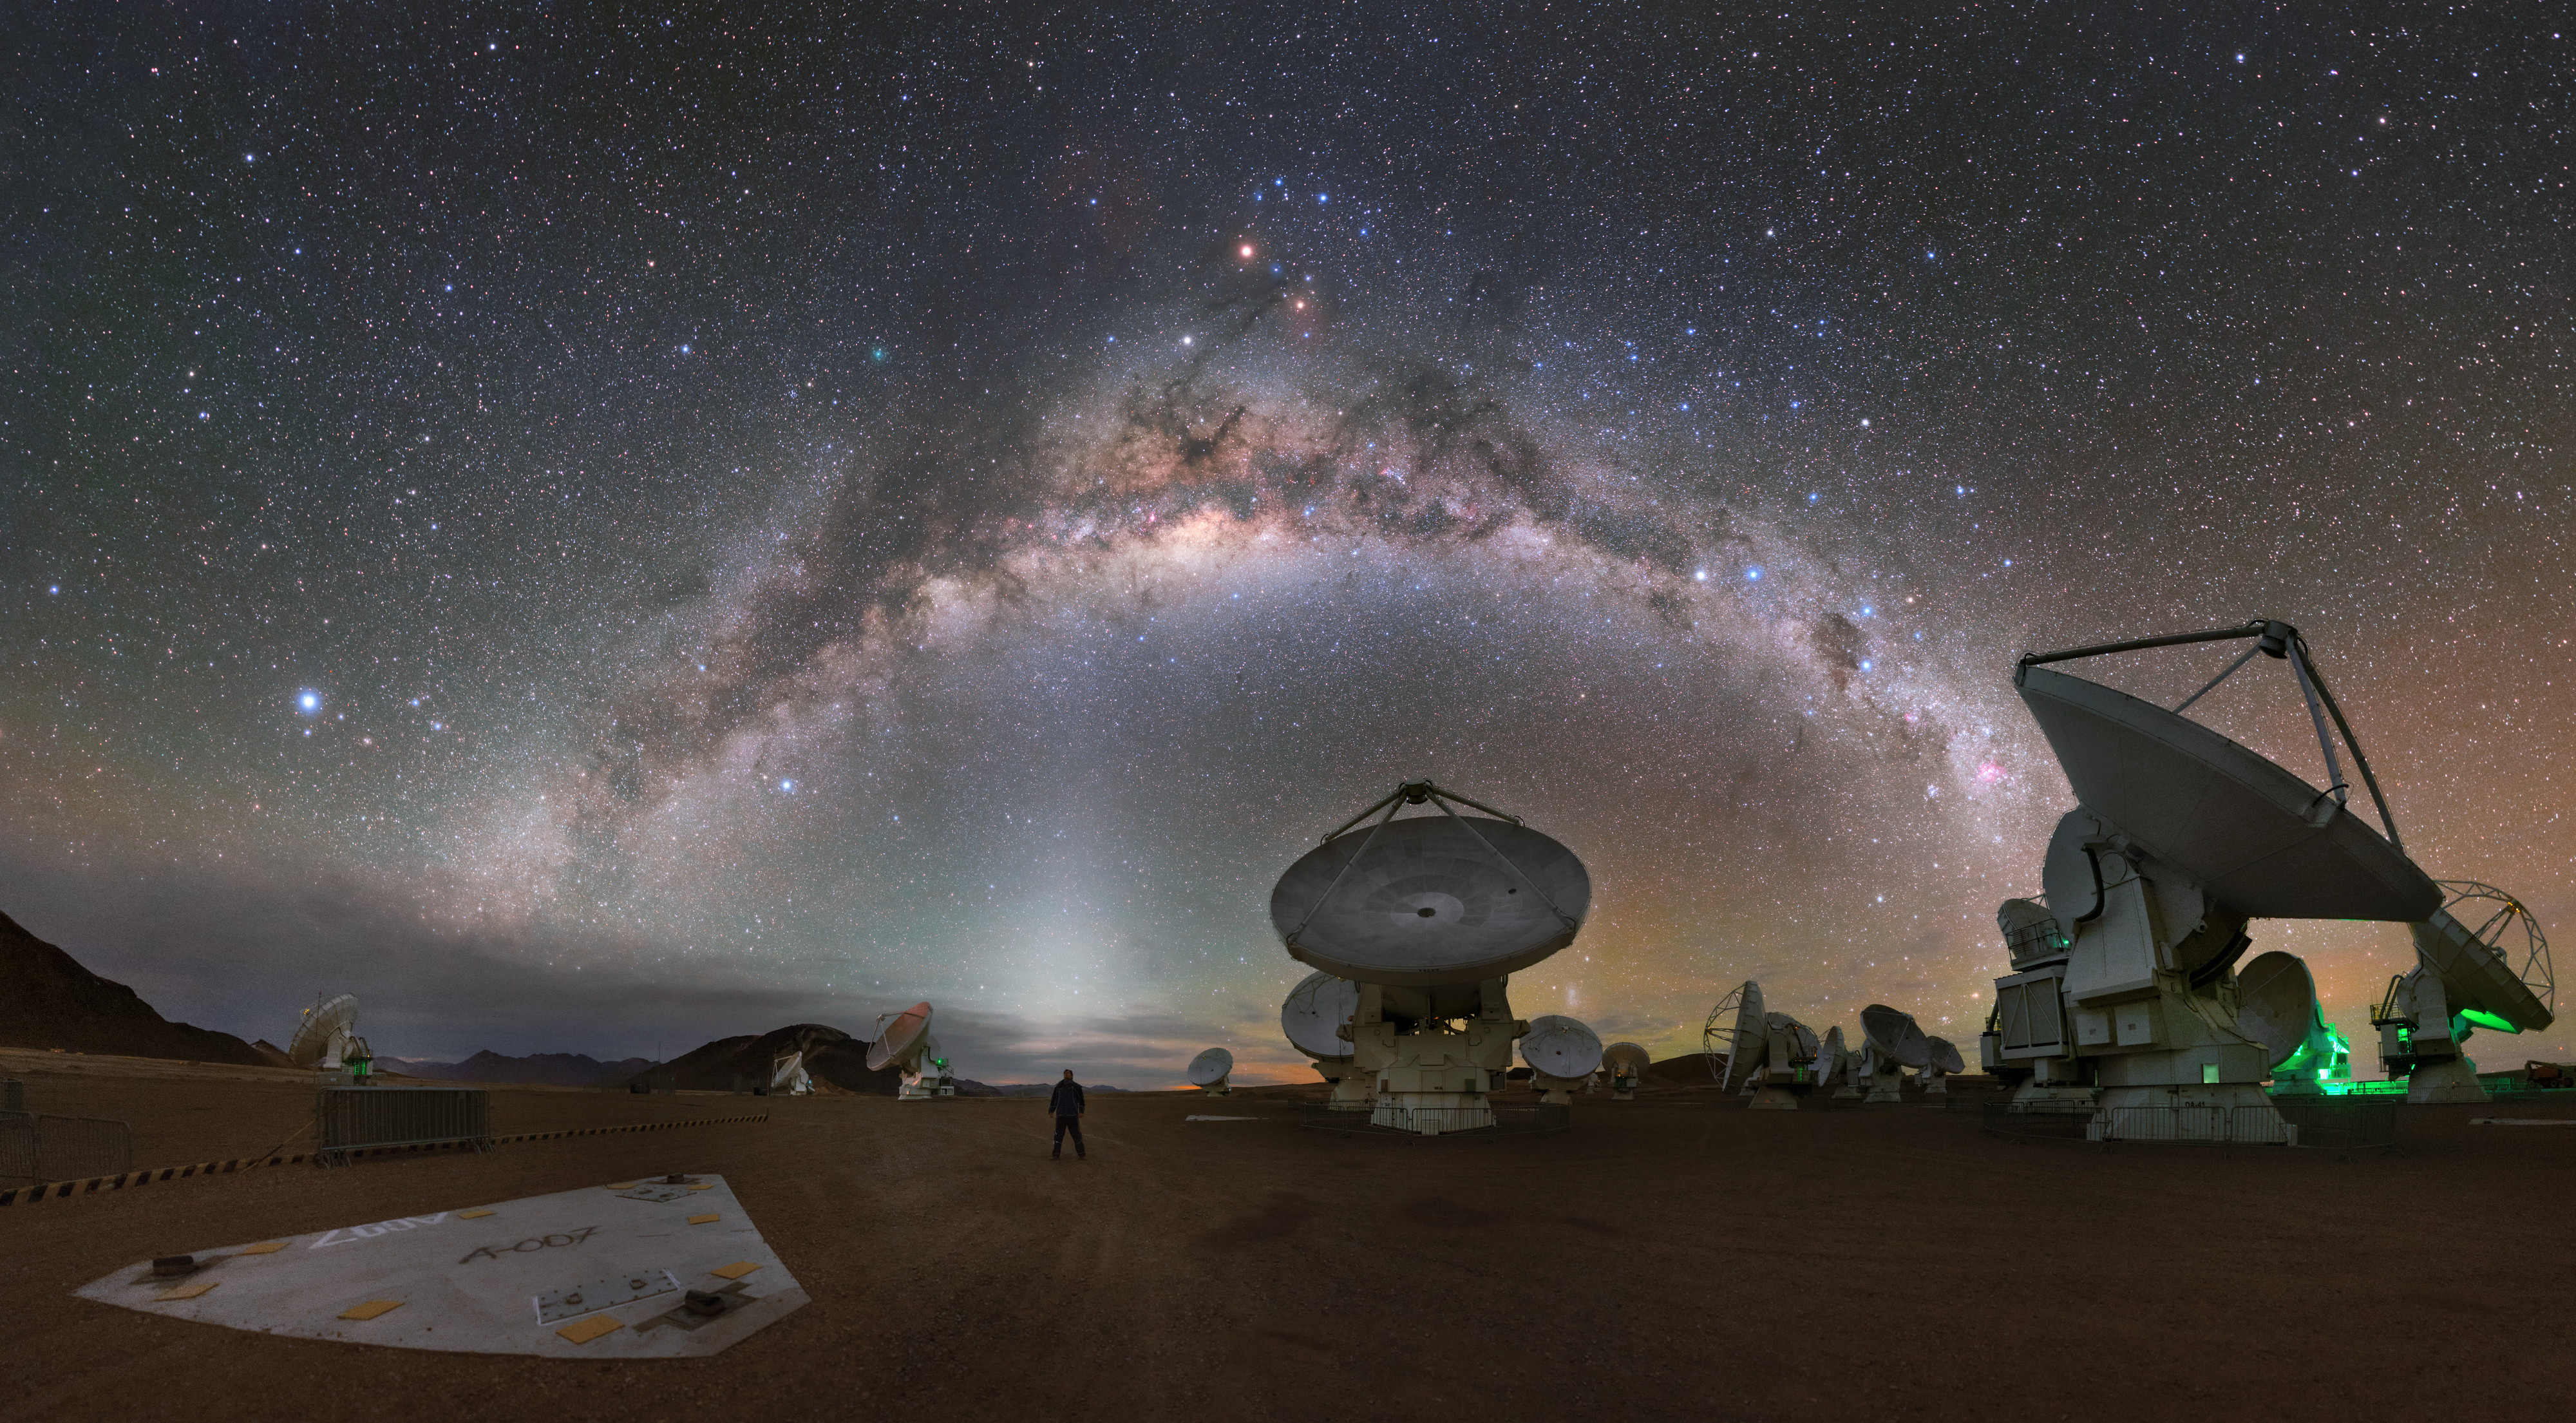

In a cosmic wonderland

This panoramic selfie was taken on 9 April 2016 by ESO Photo Ambassador Petr Horálek. Petr was in the Chilean Atacama Desert as a member of ESO’s Fulldome Expedition team, a select group of photographers who captured an array of stunning, ultra-high-definition visuals for use primarily in the ESO Supernova Planetarium & Visitor Centre.

The landscape looms large around photographer Petr in this image, making him appear small beneath the striking Chilean sky. He can be seen standing just beneath a column of zodiacal light — perfect positioning that makes this image appear even more otherworldly.

The wide, round-topped objects visible here are some of the 12-metre antennas comprising the Atacama Large Millimeter/submillimeter Array (ALMA). ALMA is the largest ground-based astronomical observatory in the world, and is located on the Chajnantor Plateau in Chile at an altitude of 5000 metres. A total of 66 antennas make up the array, and can be connected together in different configurations to act as a single telescope, known as an interferometer. This arrangement enables ALMA to be the most powerful explorer of the Universe in millimetre and submillimetre light, the kind of light that is produced by cool, distant, ancient phenomena throughout the cosmos, allowing us to explore the birth of stars, the formation of exoplanets, and distant galaxies

Credit: ESO/P. Horálek